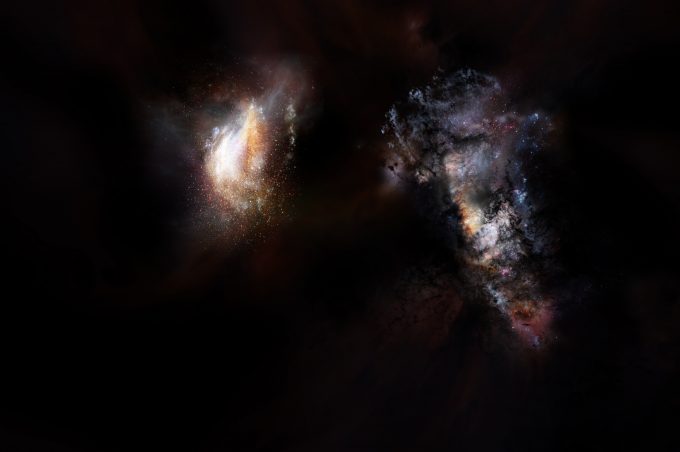

Artist impression of a pair of galaxies from the very early Universe

Artist impression of a pair of galaxies from the very early Universe.

Credit: NRAO/AUI/NSF; D. Berry